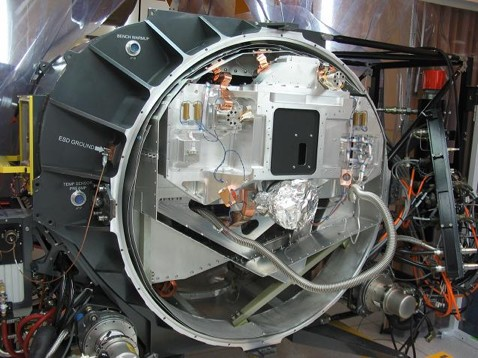

GNIRS suffered some structural damage

GNIRS suffered some structural damage to the fiberglass struts that support the full weight of the optical bench.

Credit: International Gemini Observatory/NOIRLab/NSF/AURA